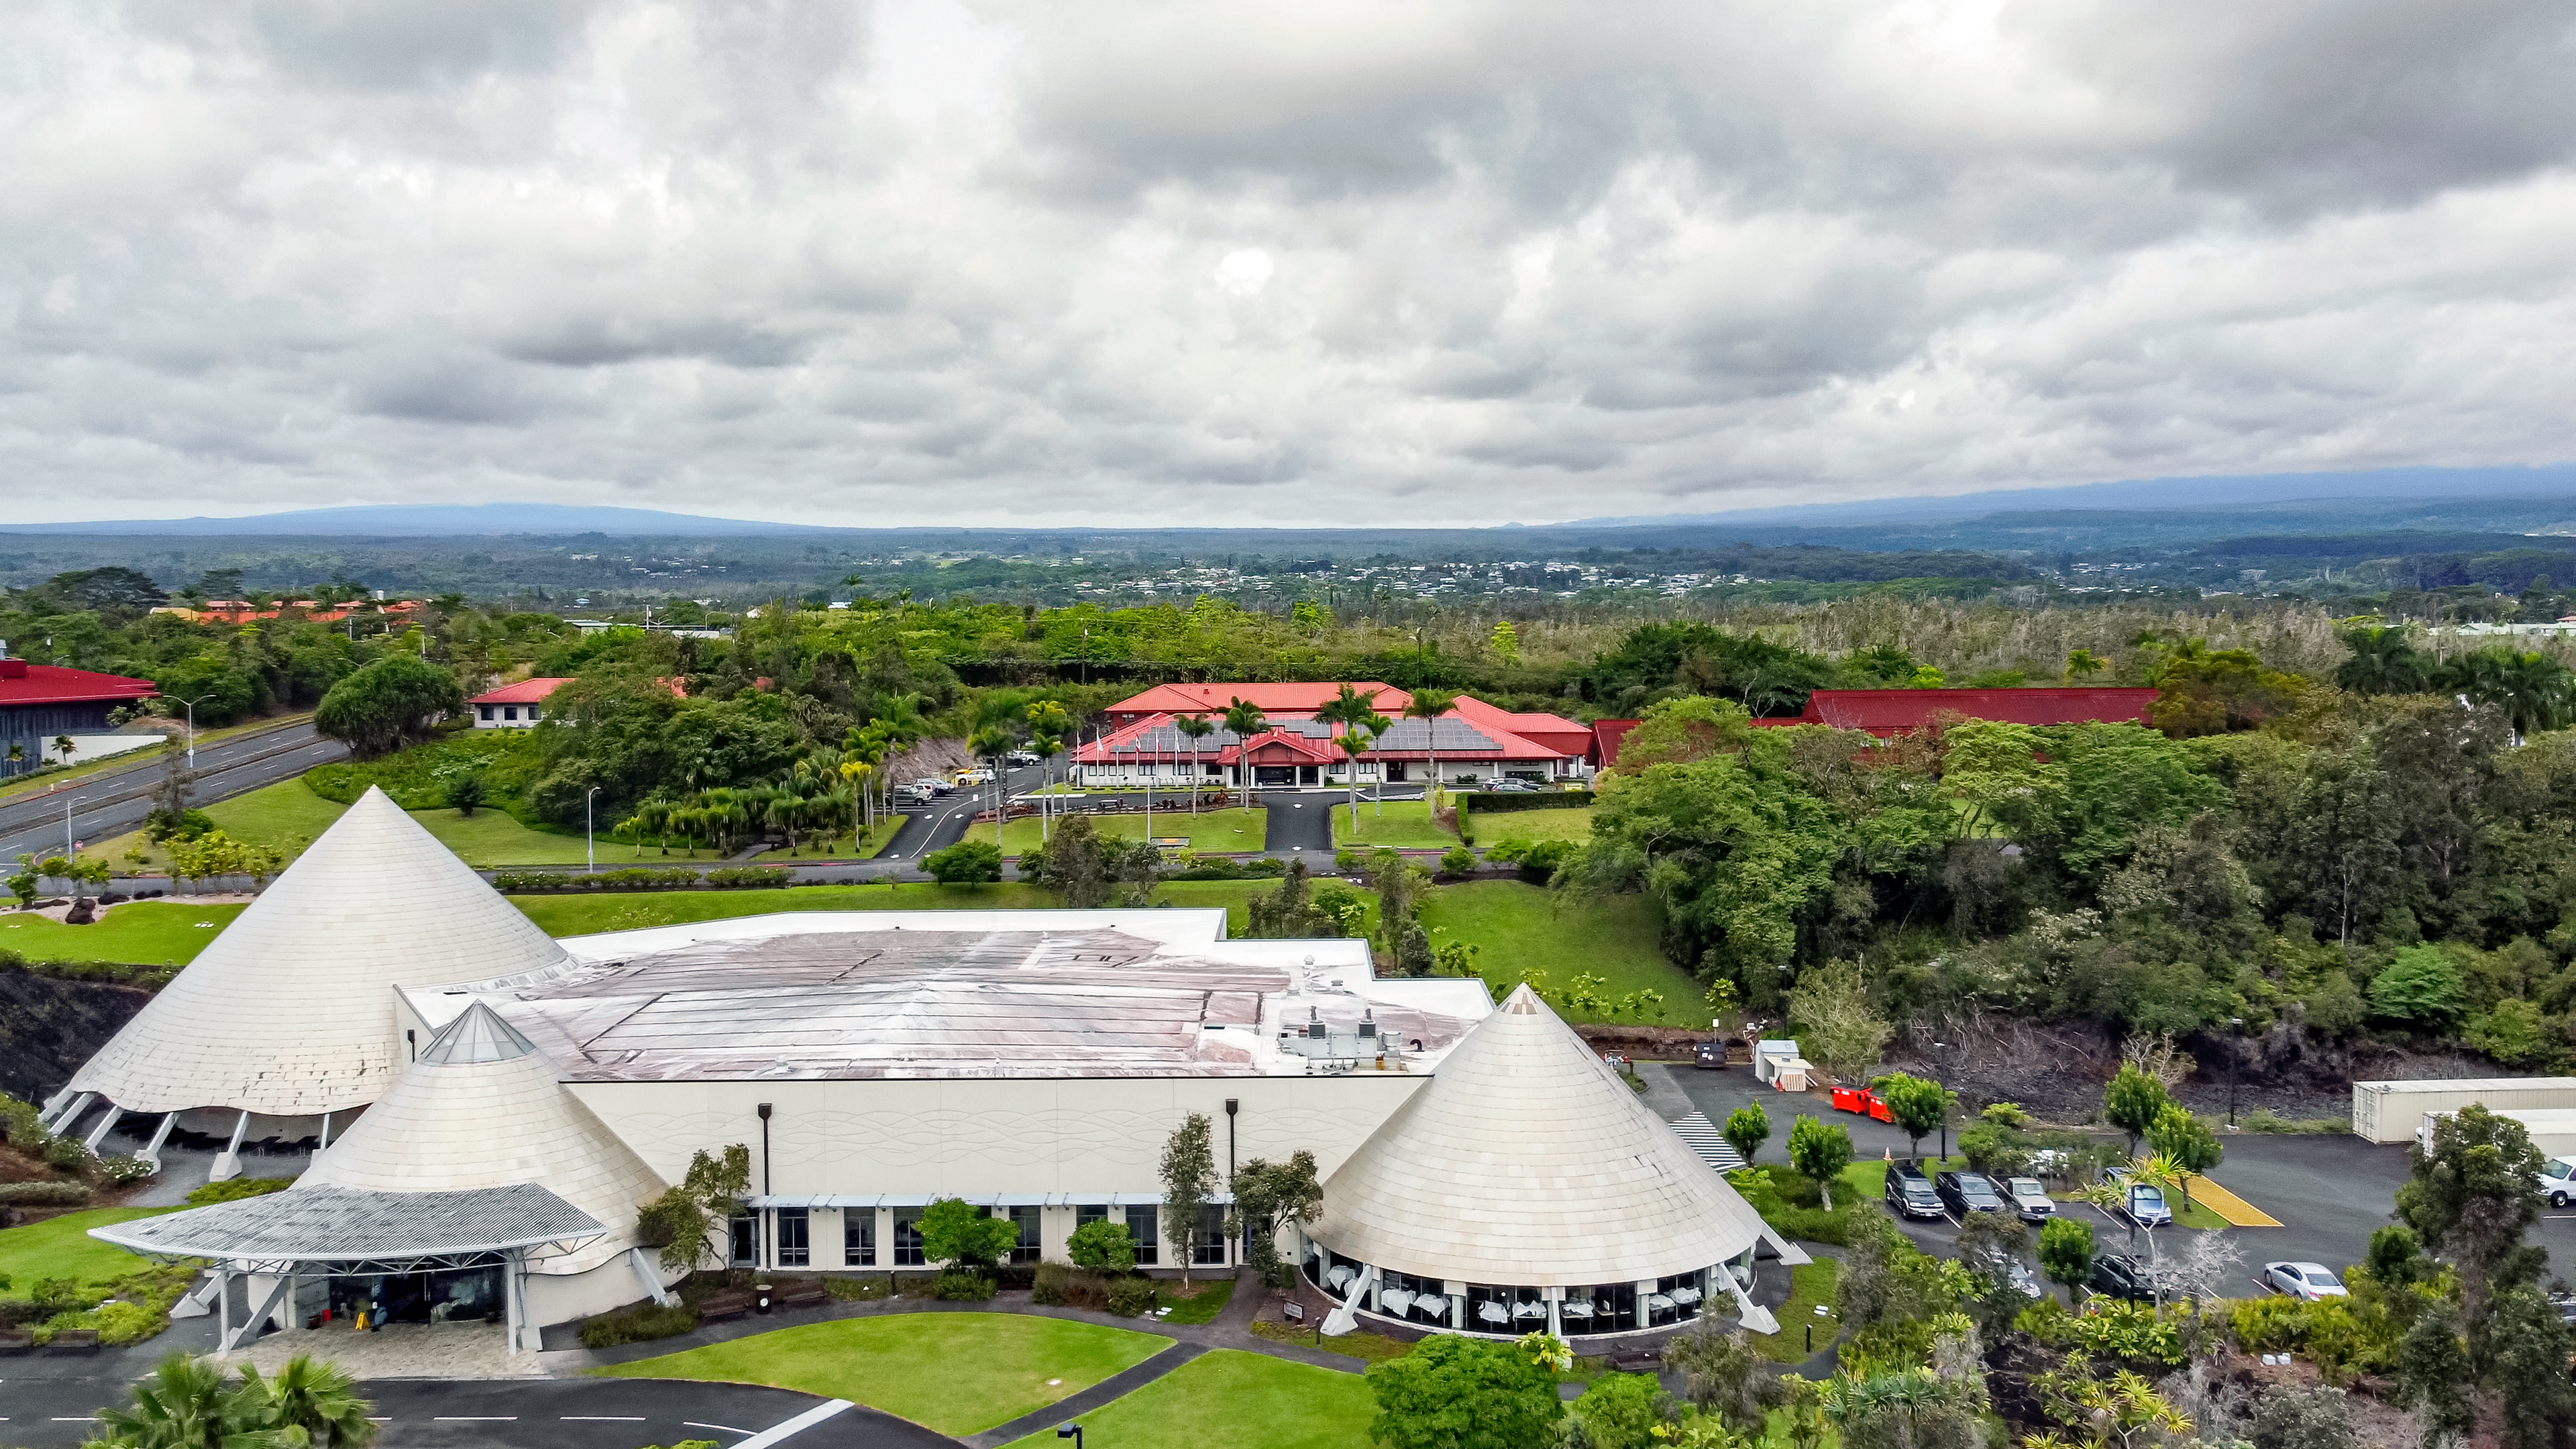

Gemini North Hilo Base Facility

Aerial view of the Gemini North Hilo Base Facility and the ʻImiloa Astronomy Center in Hawaiʻi.

Credit: International Gemini Observatory/NOIRLab/NSF/AURA/T. Matsopoulos